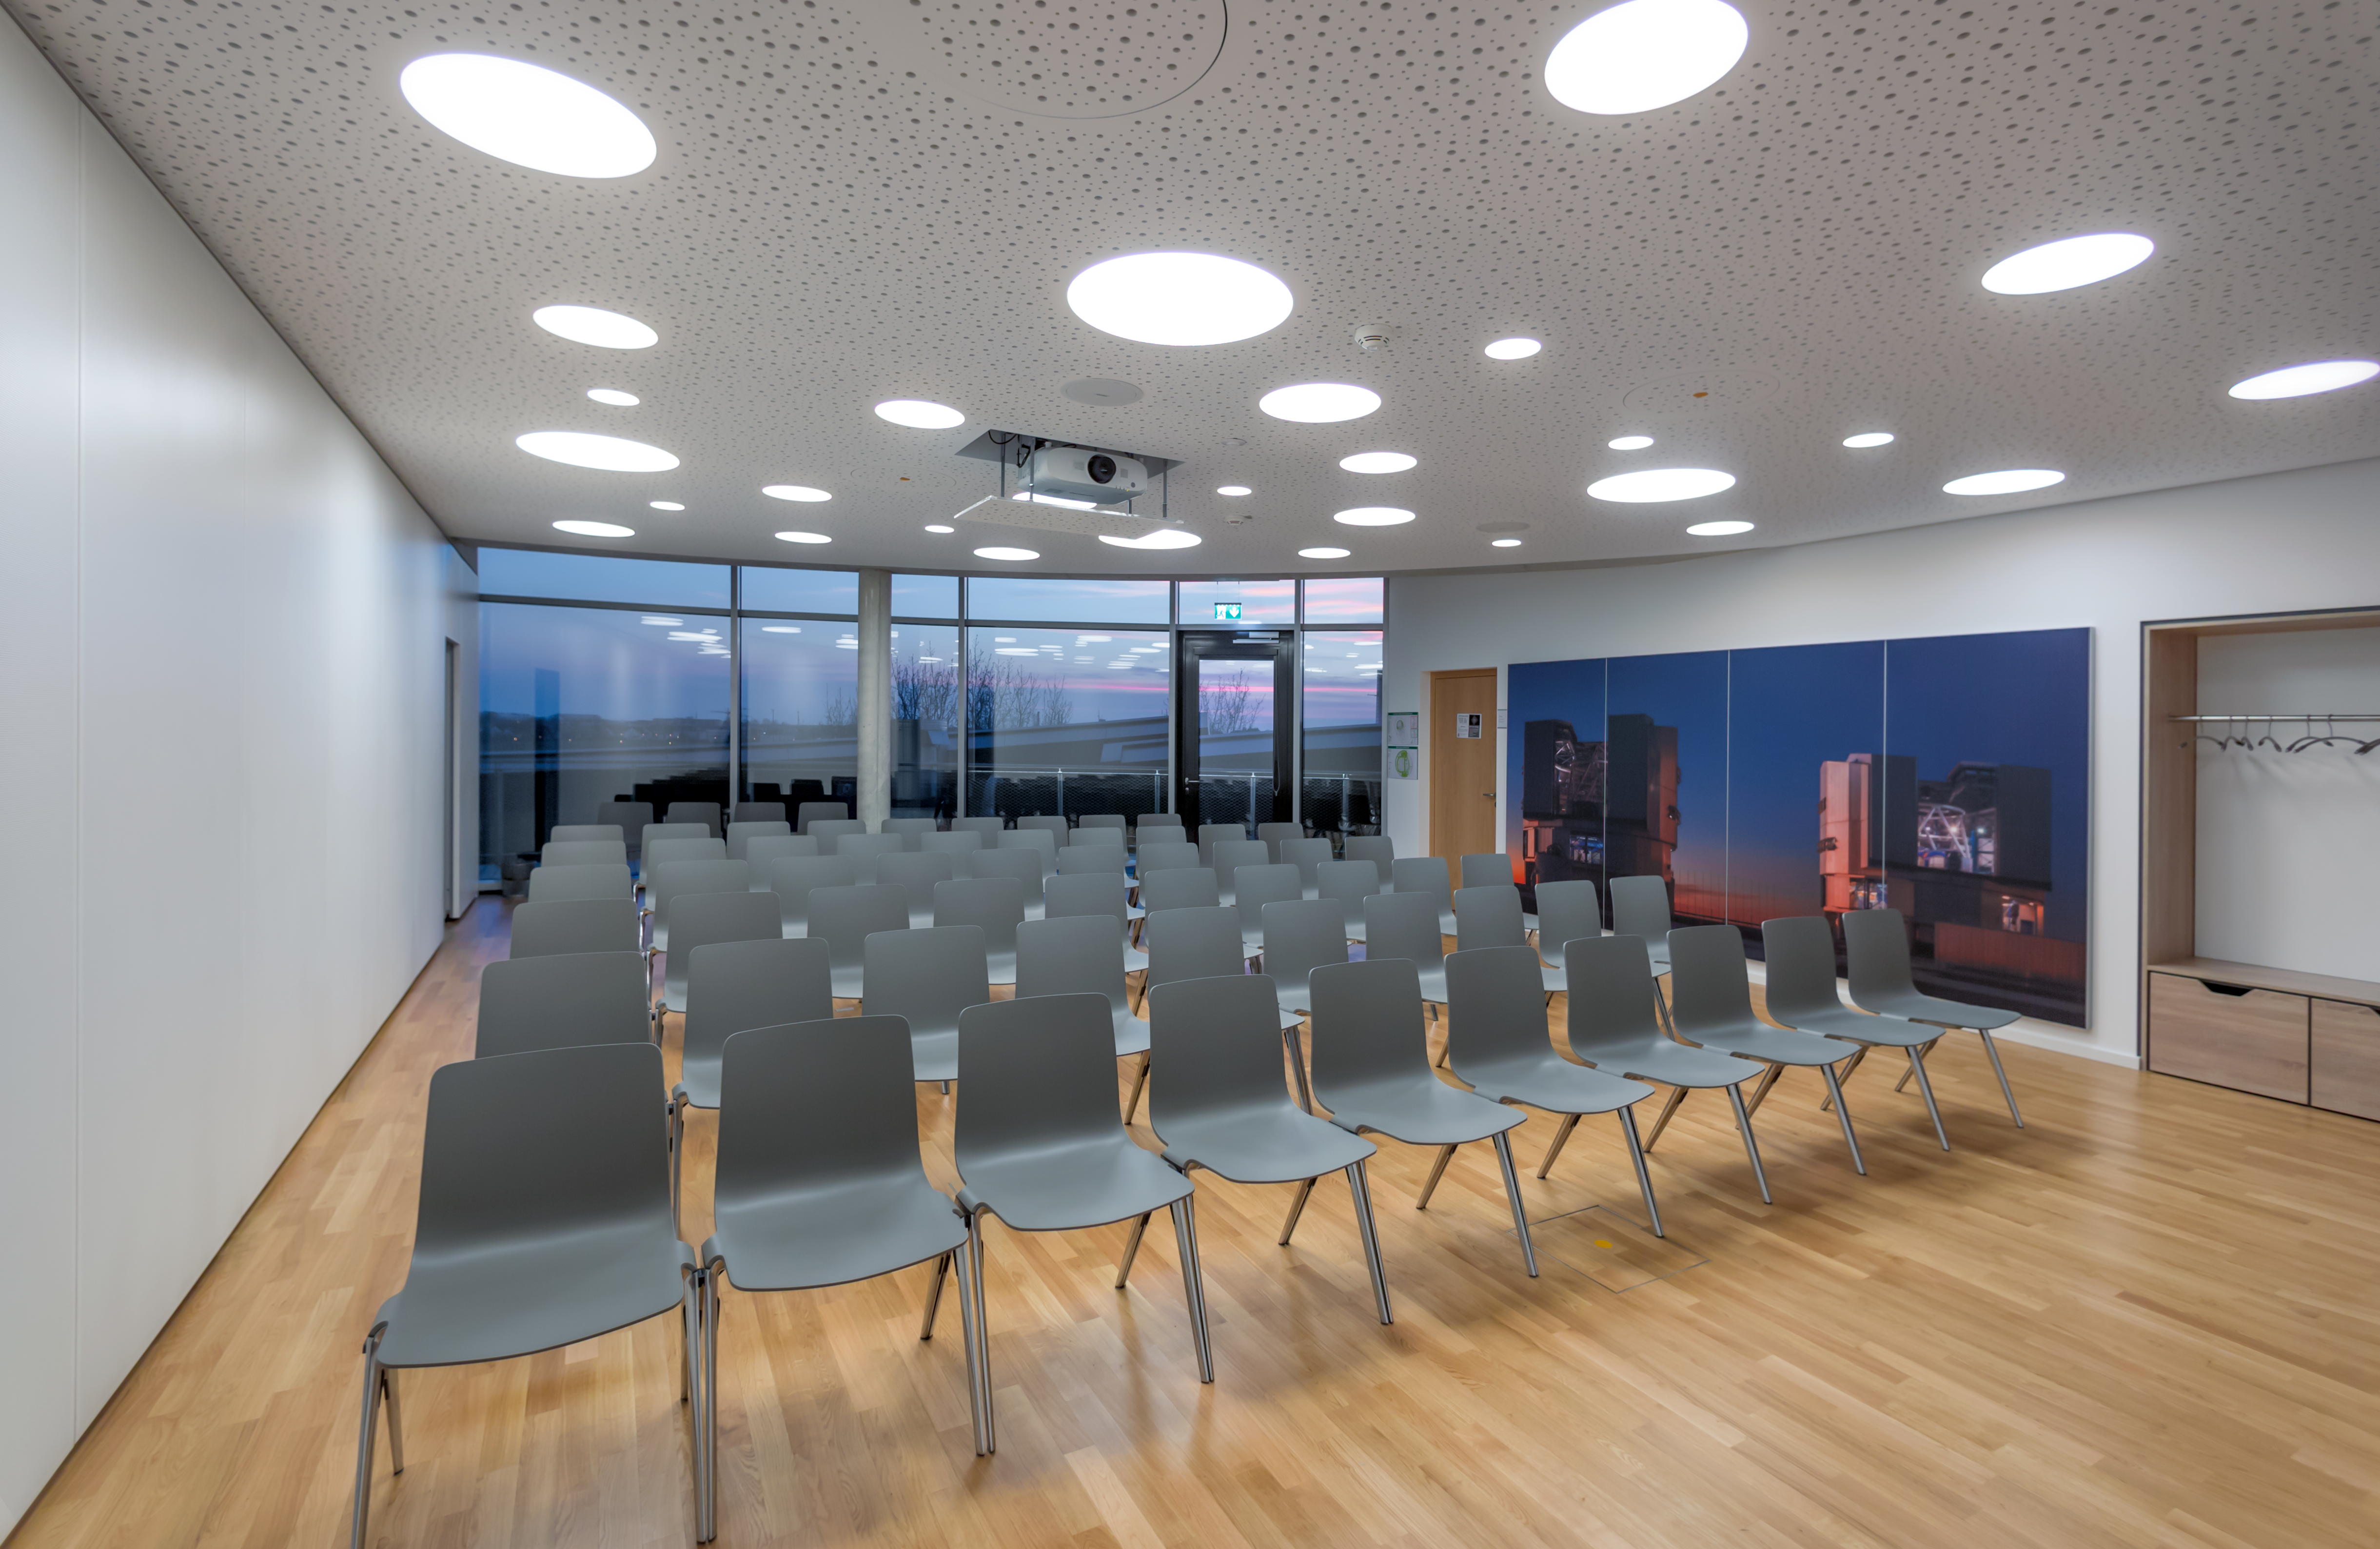

Super(nova) Seminar Room

This seminar room is situated on the top floor of the ESO Supernova Planetarium & Visitor Centre. It is a perfect space for science and technology conferences or workshops. An identical room is available next to it and together they can be merged to form one single, bigger room. There is also a small neighbouring foyer where light refreshments can be served.

Credit: ESO/P. Horálek